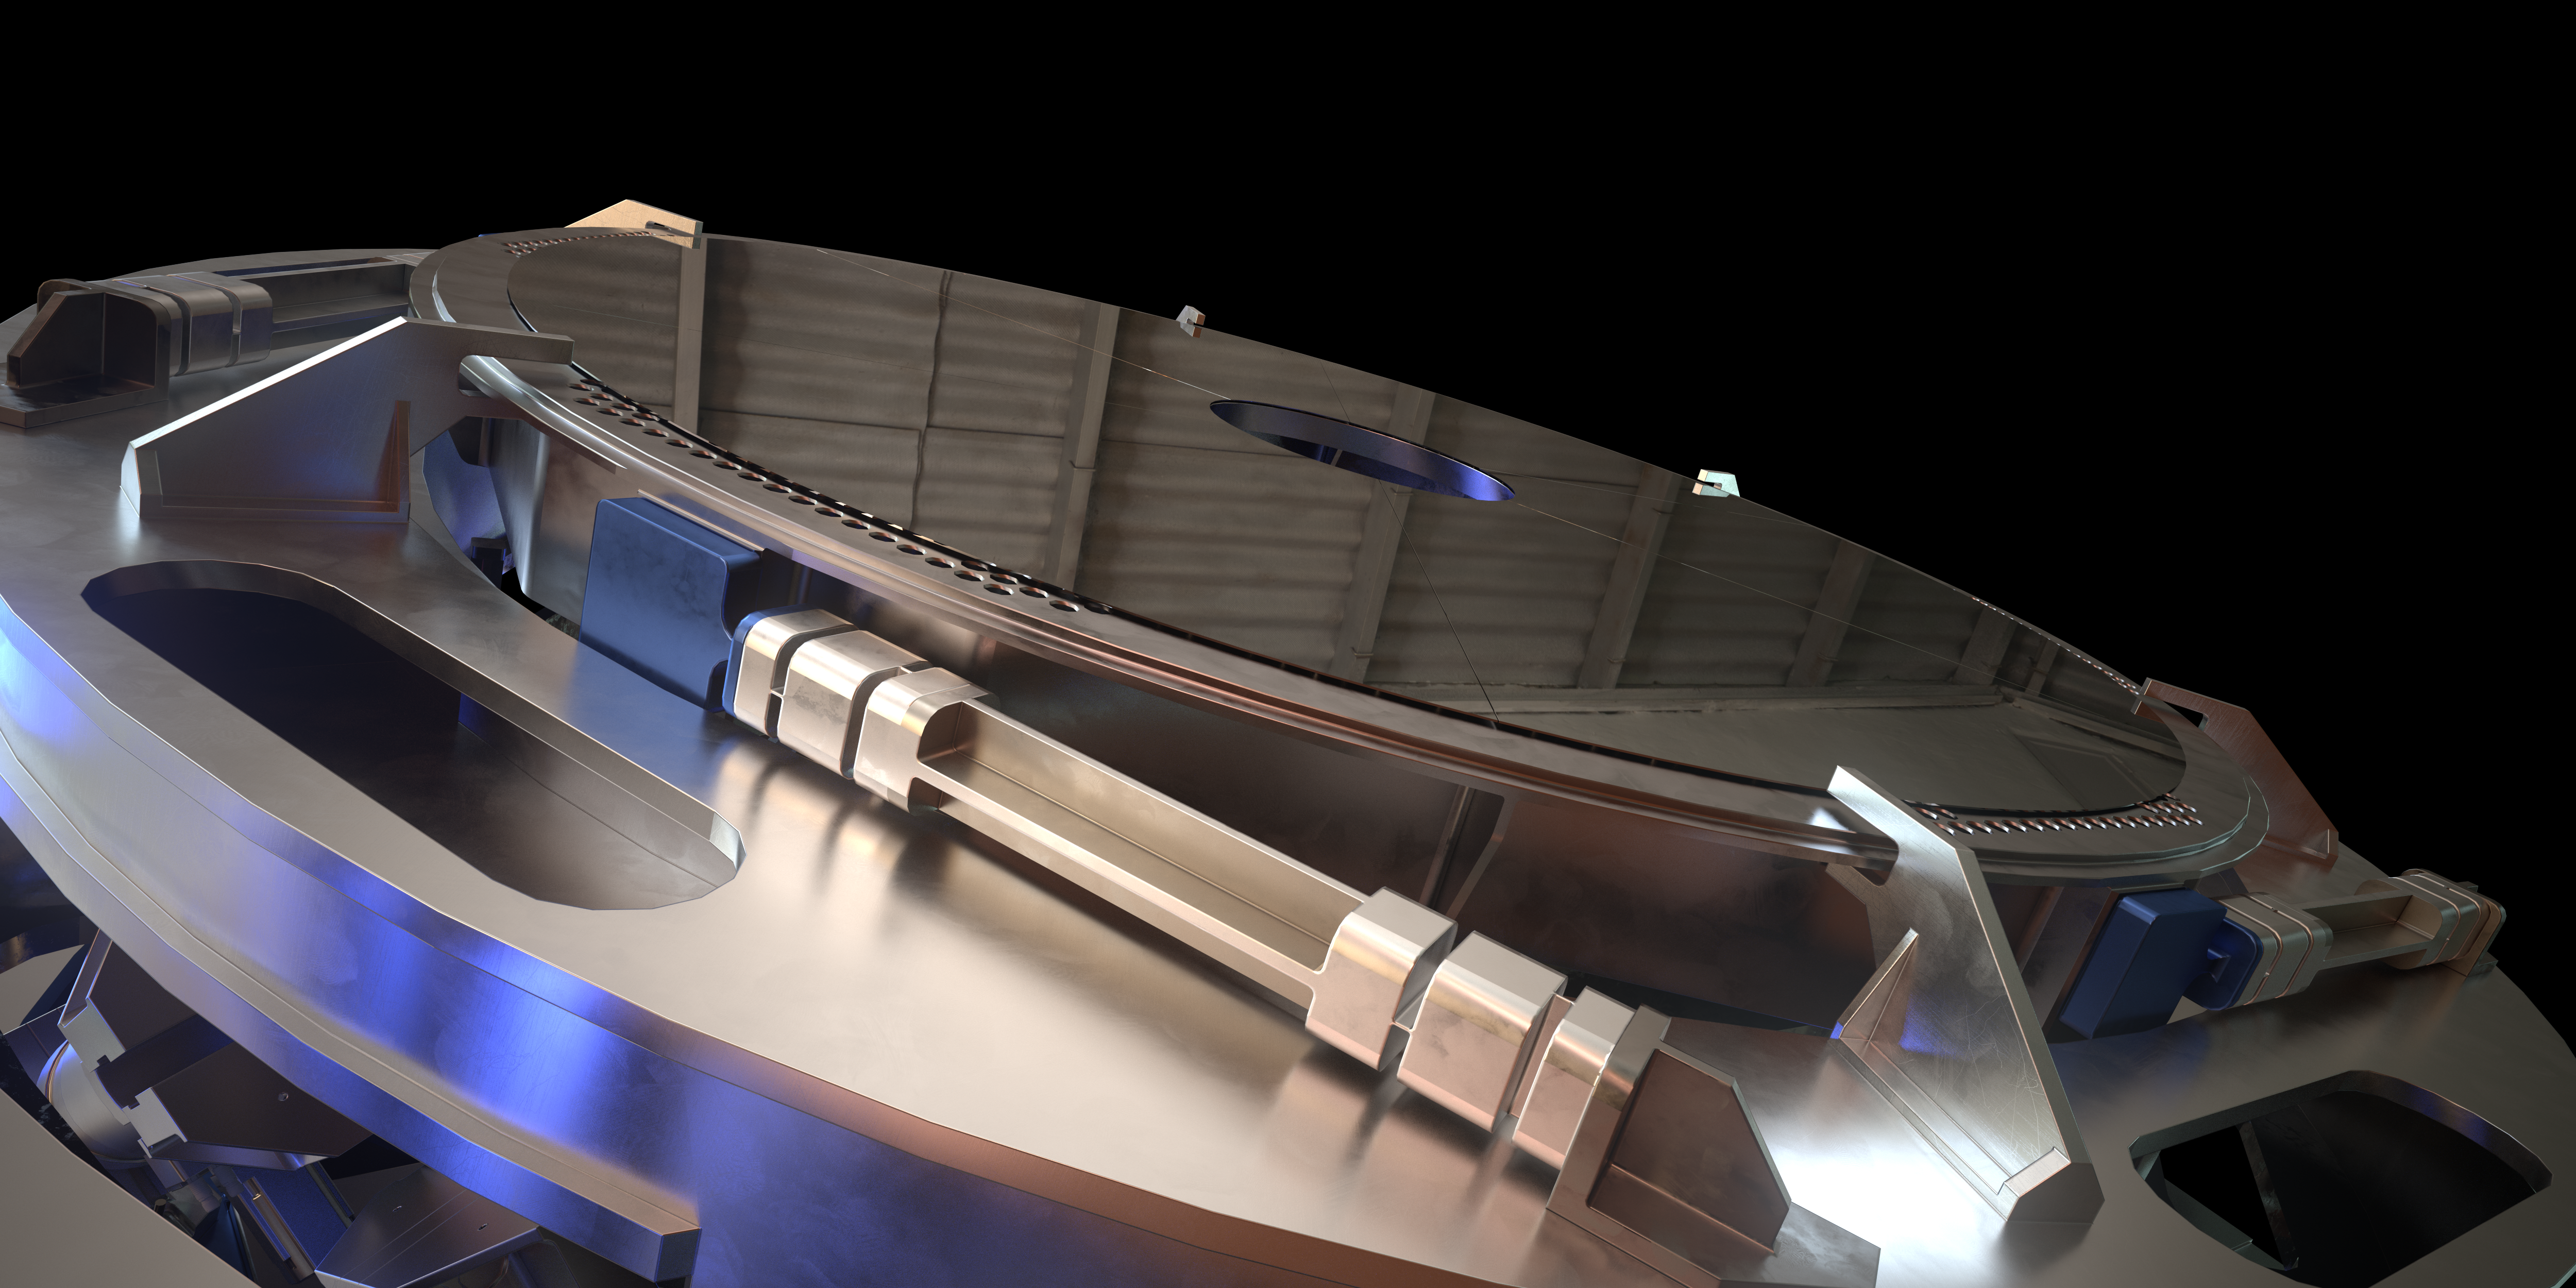

Rendering of M4

This image is a rendering of M4, the main adaptive mirror of the Extremely Large Telescope (ELT). The term “adaptive mirror” means that the mirror's surface can be deformed to correct for atmospheric turbulence, as well as for the fast vibration of the telescope structure induced by its motion and the wind.

The ELT, the world's biggest eye on the sky, will have a pioneering five-mirror optical system that will allow it to unveil the Universe in unprecedented detail.

Credit: ESO